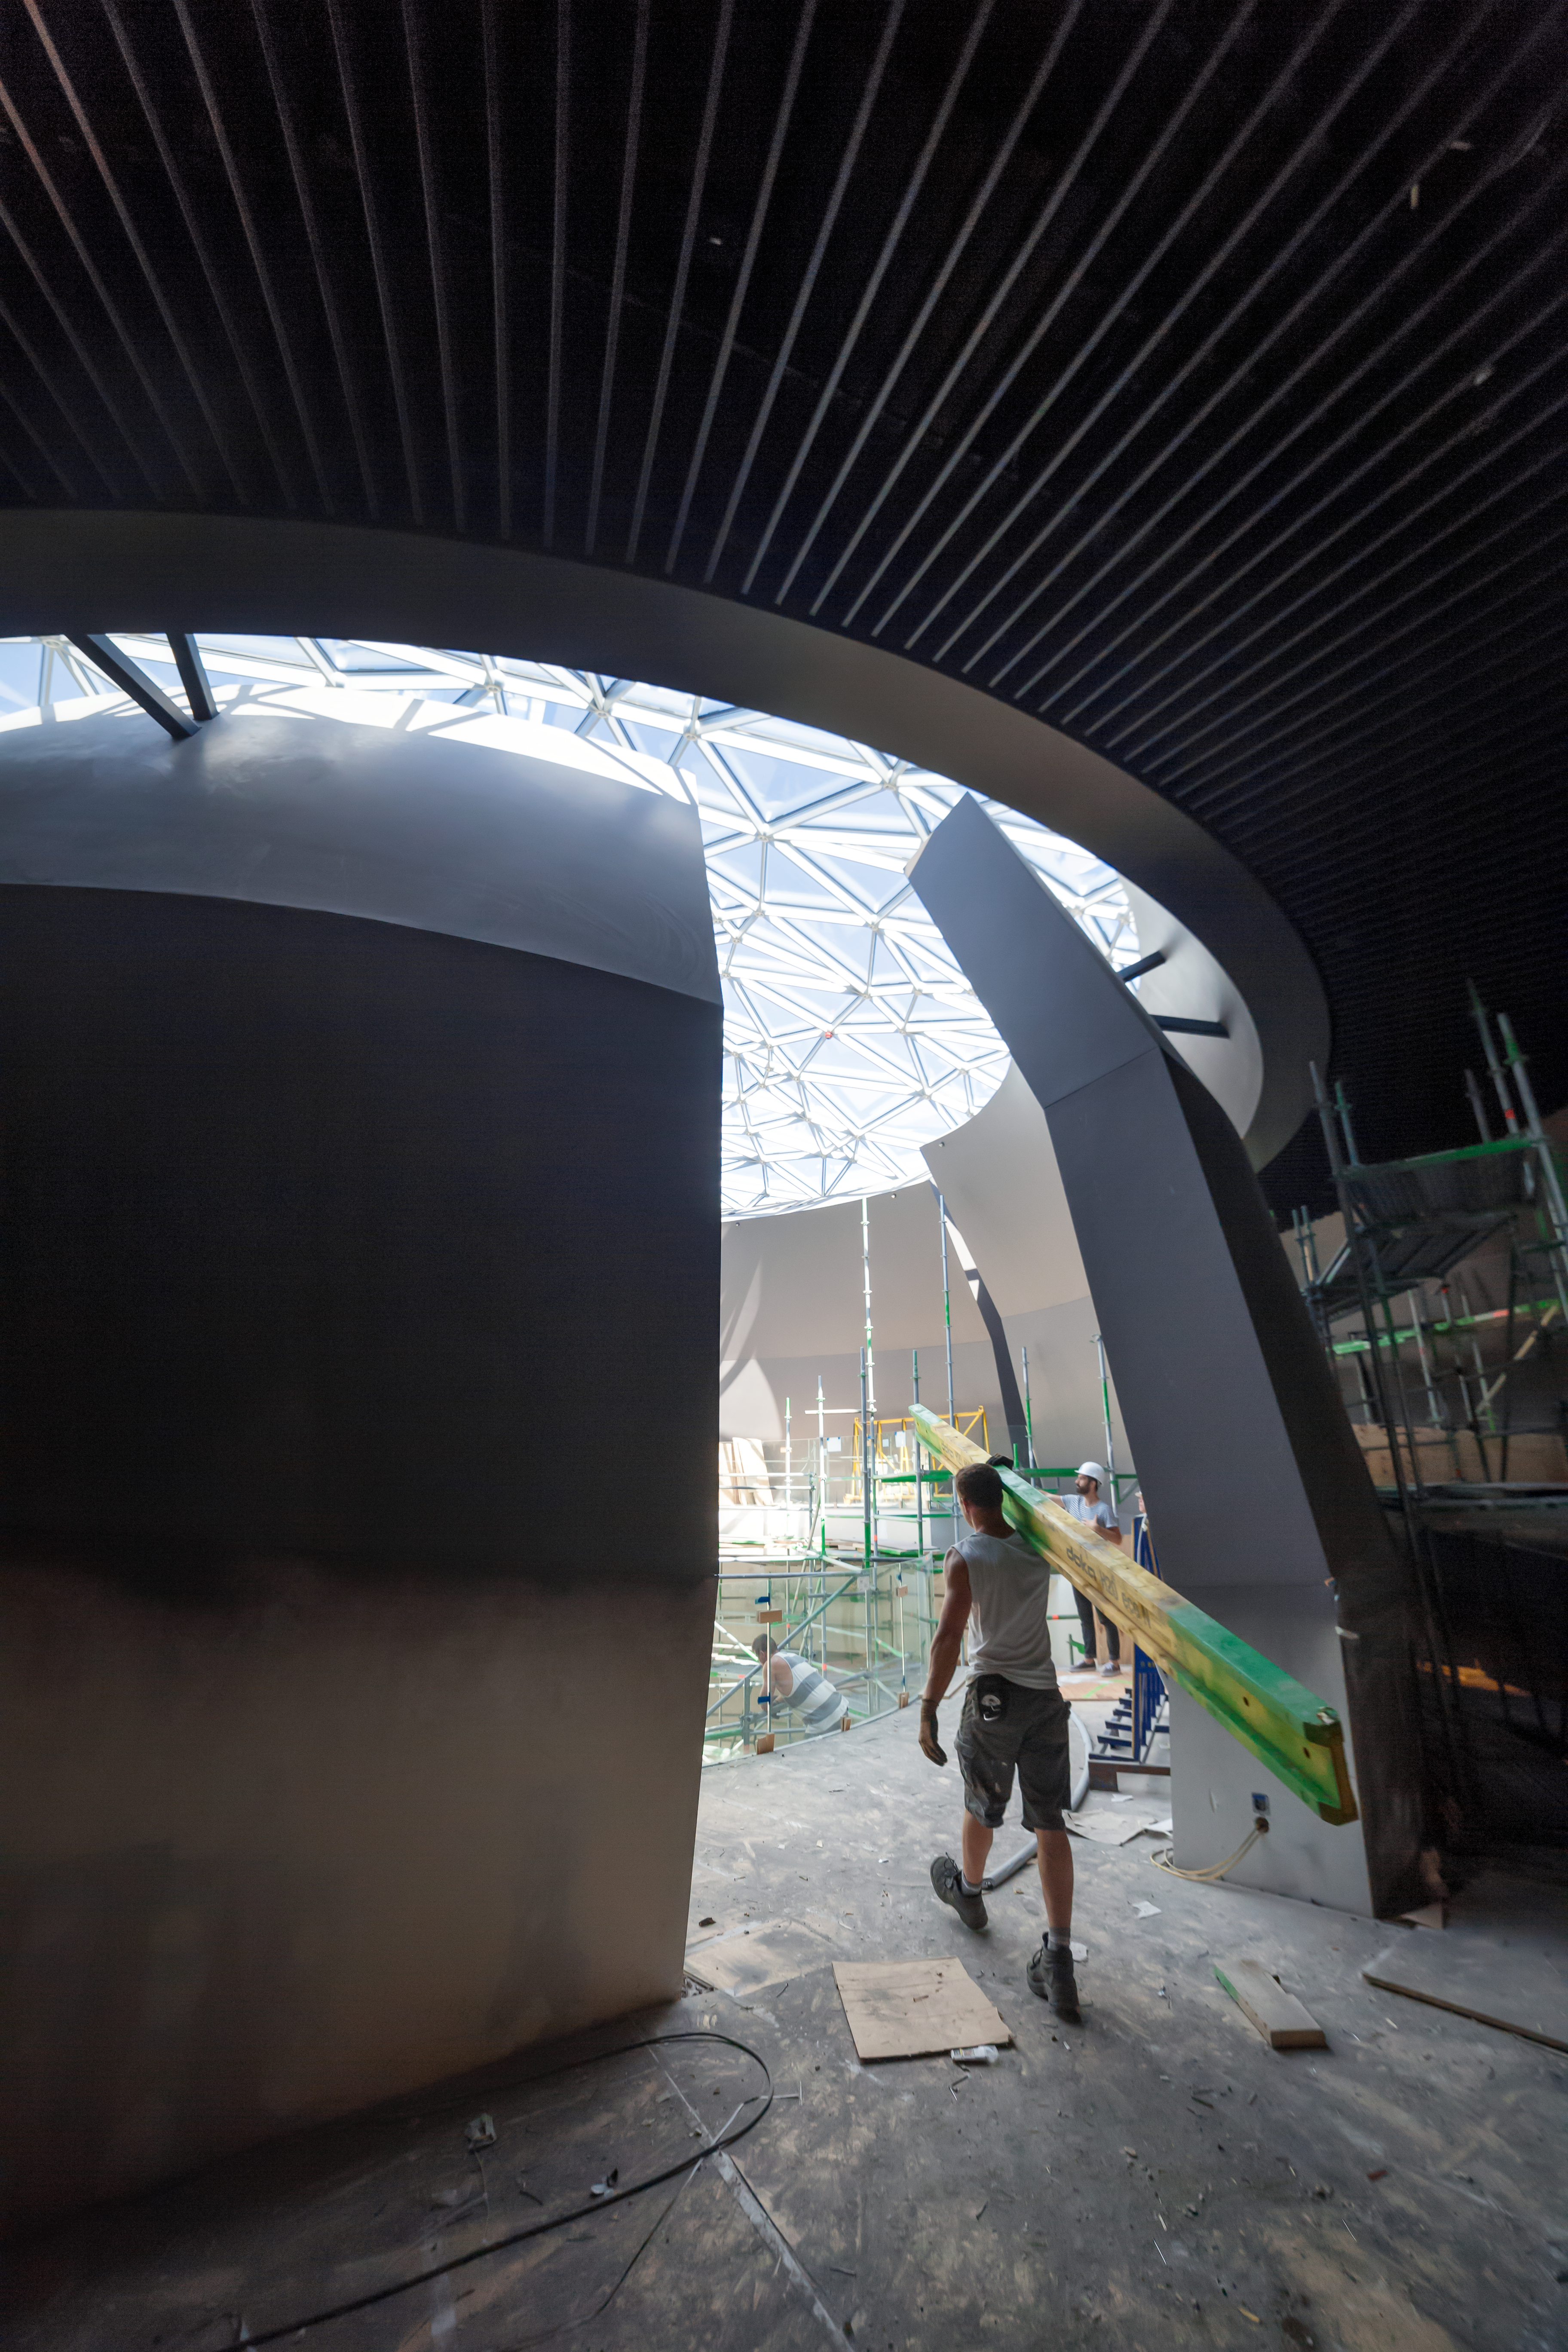

Construction at the ESO Supernova

Workers inside the ESO Supernova. Luís Calçada appears in the background while inspecting the application of wallpaper in The Void.

Credit: P. Horálek/ESO